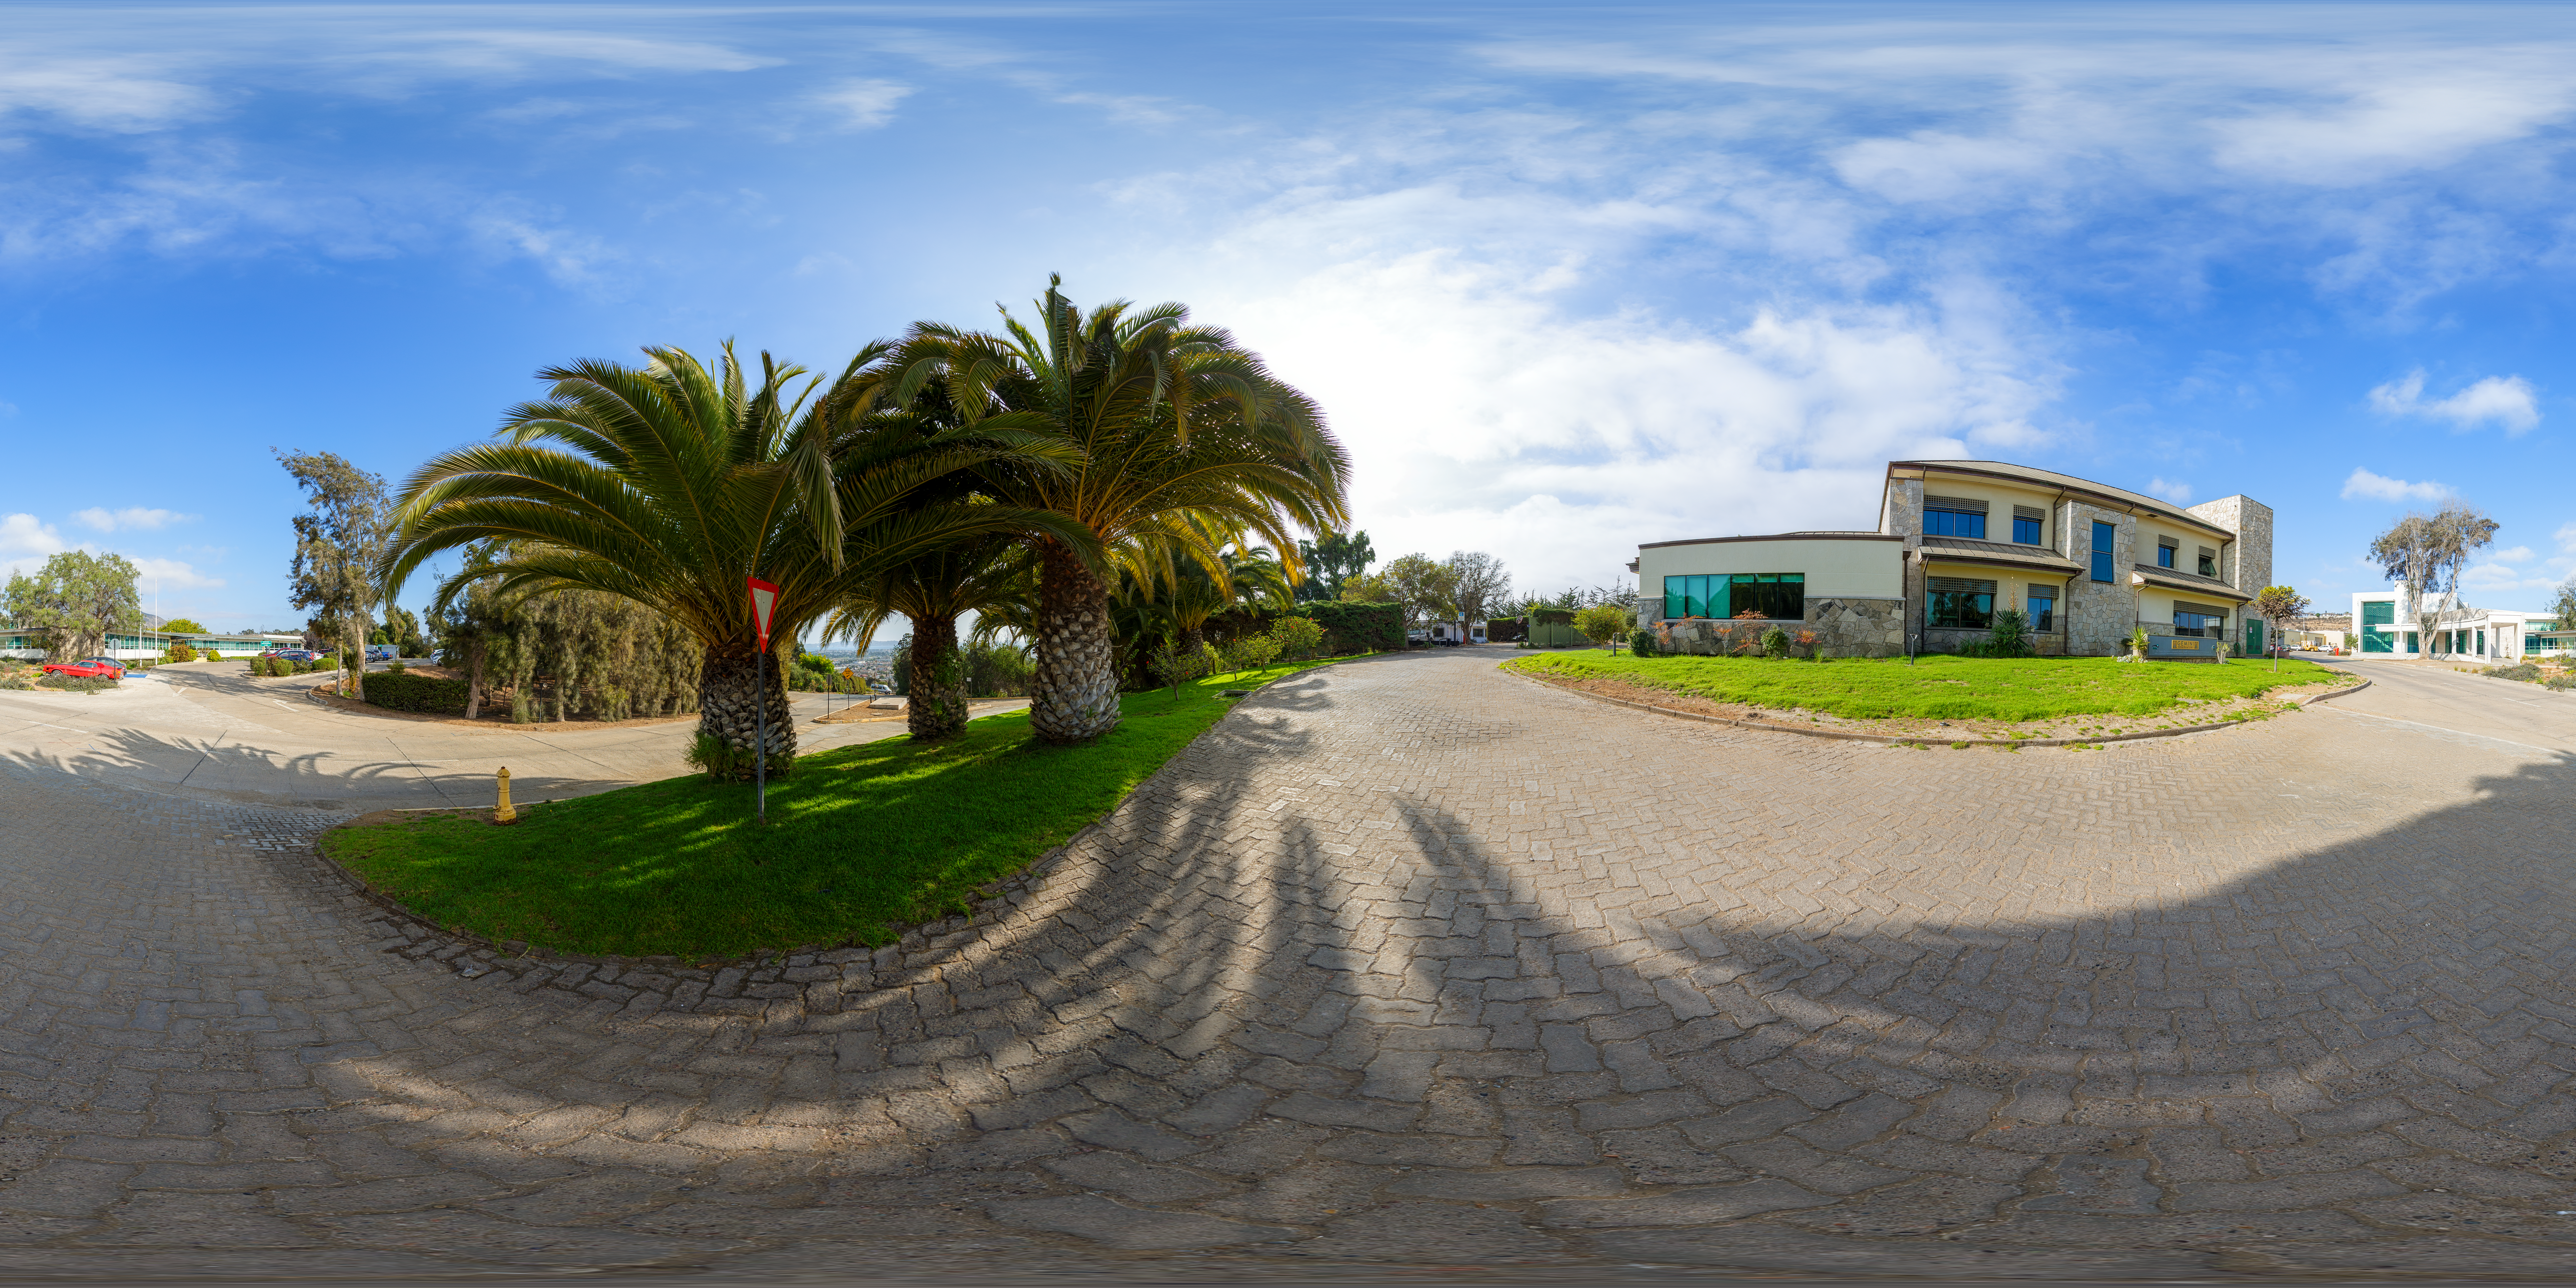

AURA Recinto Panorama

A panoramic view of the AURA Recinto Facility, part of the Cerro Tololo Inter-American Observatory, a program of NSF NOIRLab.

Credit: NOIRLab/AURA/NSF/P. Horálek